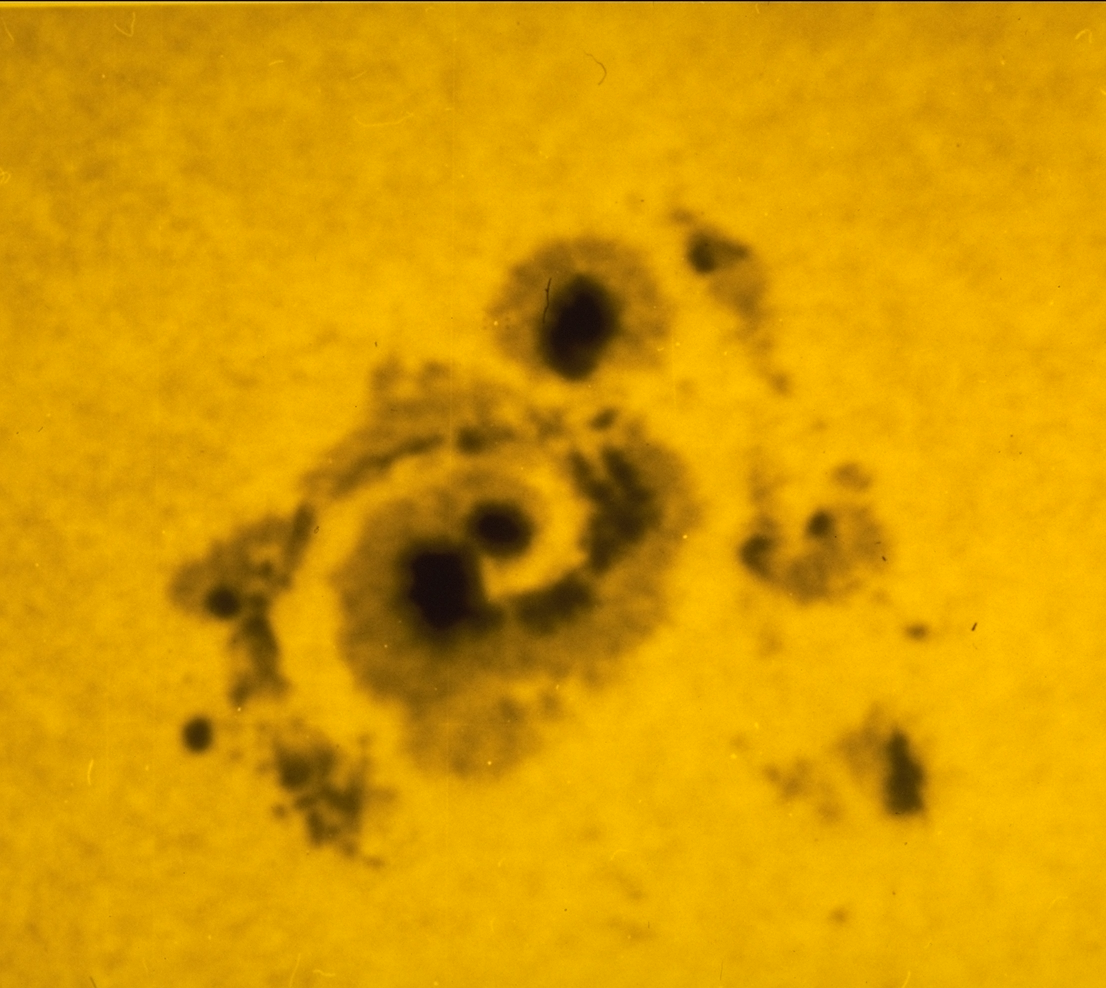

Rare spiral sunspot

This picture of an unprecedented spiral-shaped sunspot was captured by National Solar Observatory astronomers on February 19th 1982, using the Kitt Peak Vacuum Telescope. Sunspots are normally seen as irregularly shaped dark holes. This spiral sunspot had a diameter of approximately 50000 miles - about six times the diameter of the Earth - and held its shape for about two days before it broke up and changed its form.

Credit: NSO/AURA/NSF